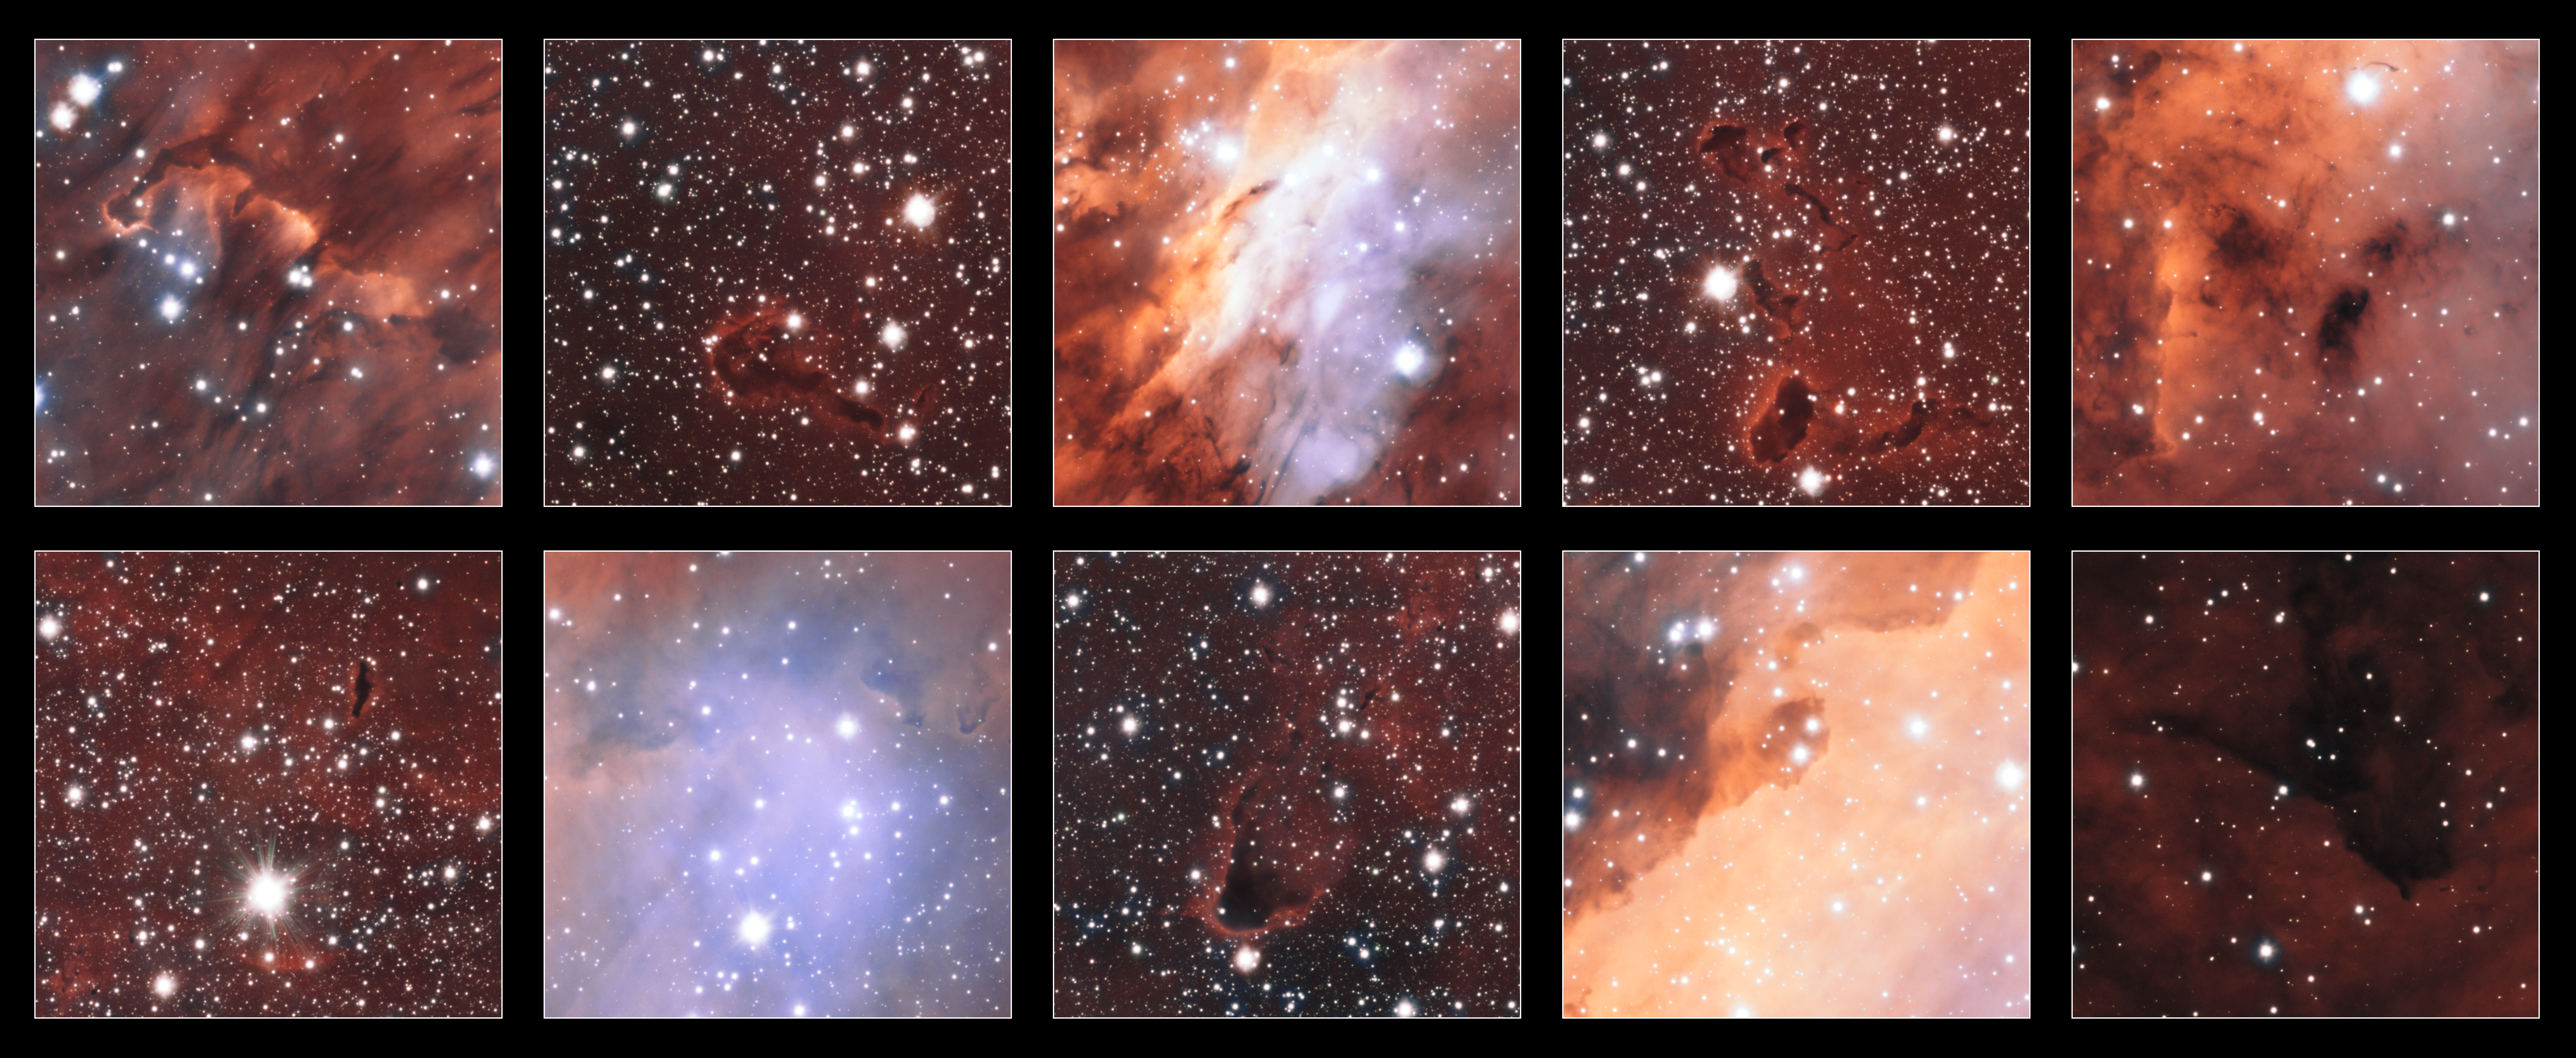

Excerpts from a view of the Prawn Nebula from ESO's VST

This collection of excerpts shows close-up views of some of the strange and spectacular features in the glowing jumble of gas clouds making up a huge stellar nursery nicknamed the Prawn Nebula. Taken using the VLT Survey Telescope at ESO’s Paranal Observatory in Chile, this may well be the sharpest picture ever taken of this object.

This image also contains information from images of this object taken by Martin Pugh.

Credit: ESO. Acknowledgement: Martin Pugh